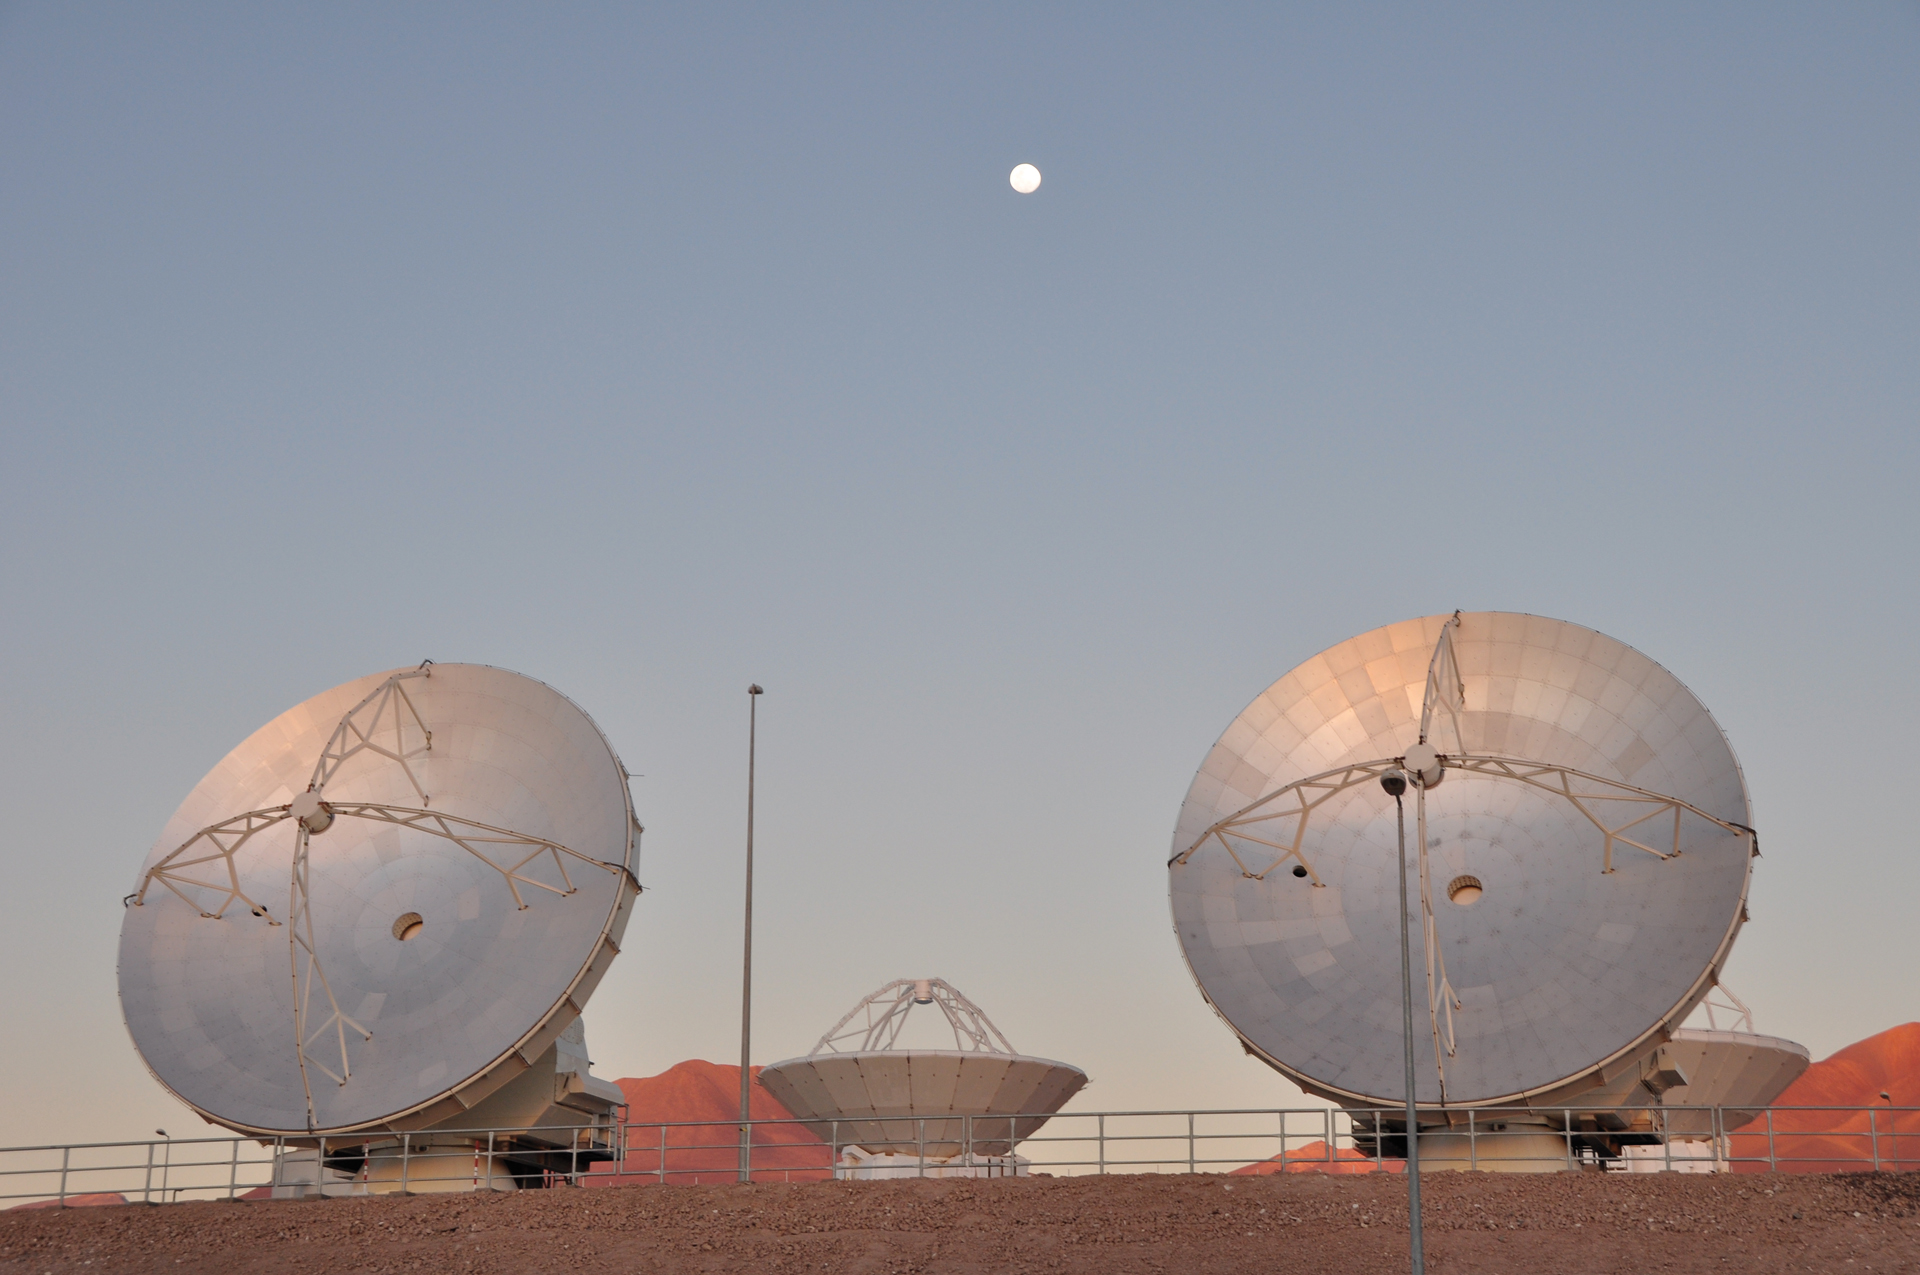

Moon Over 12-meter ALMA Telescopes

A full Moon perches over ALMA's Operations Support Facility in northern Chile where a Japanese 12-meter antenna and two North American 12-meter antennas undergo final testing before being moved into the array.

Credit: A. Wootten, NRAO/AUI/NSF